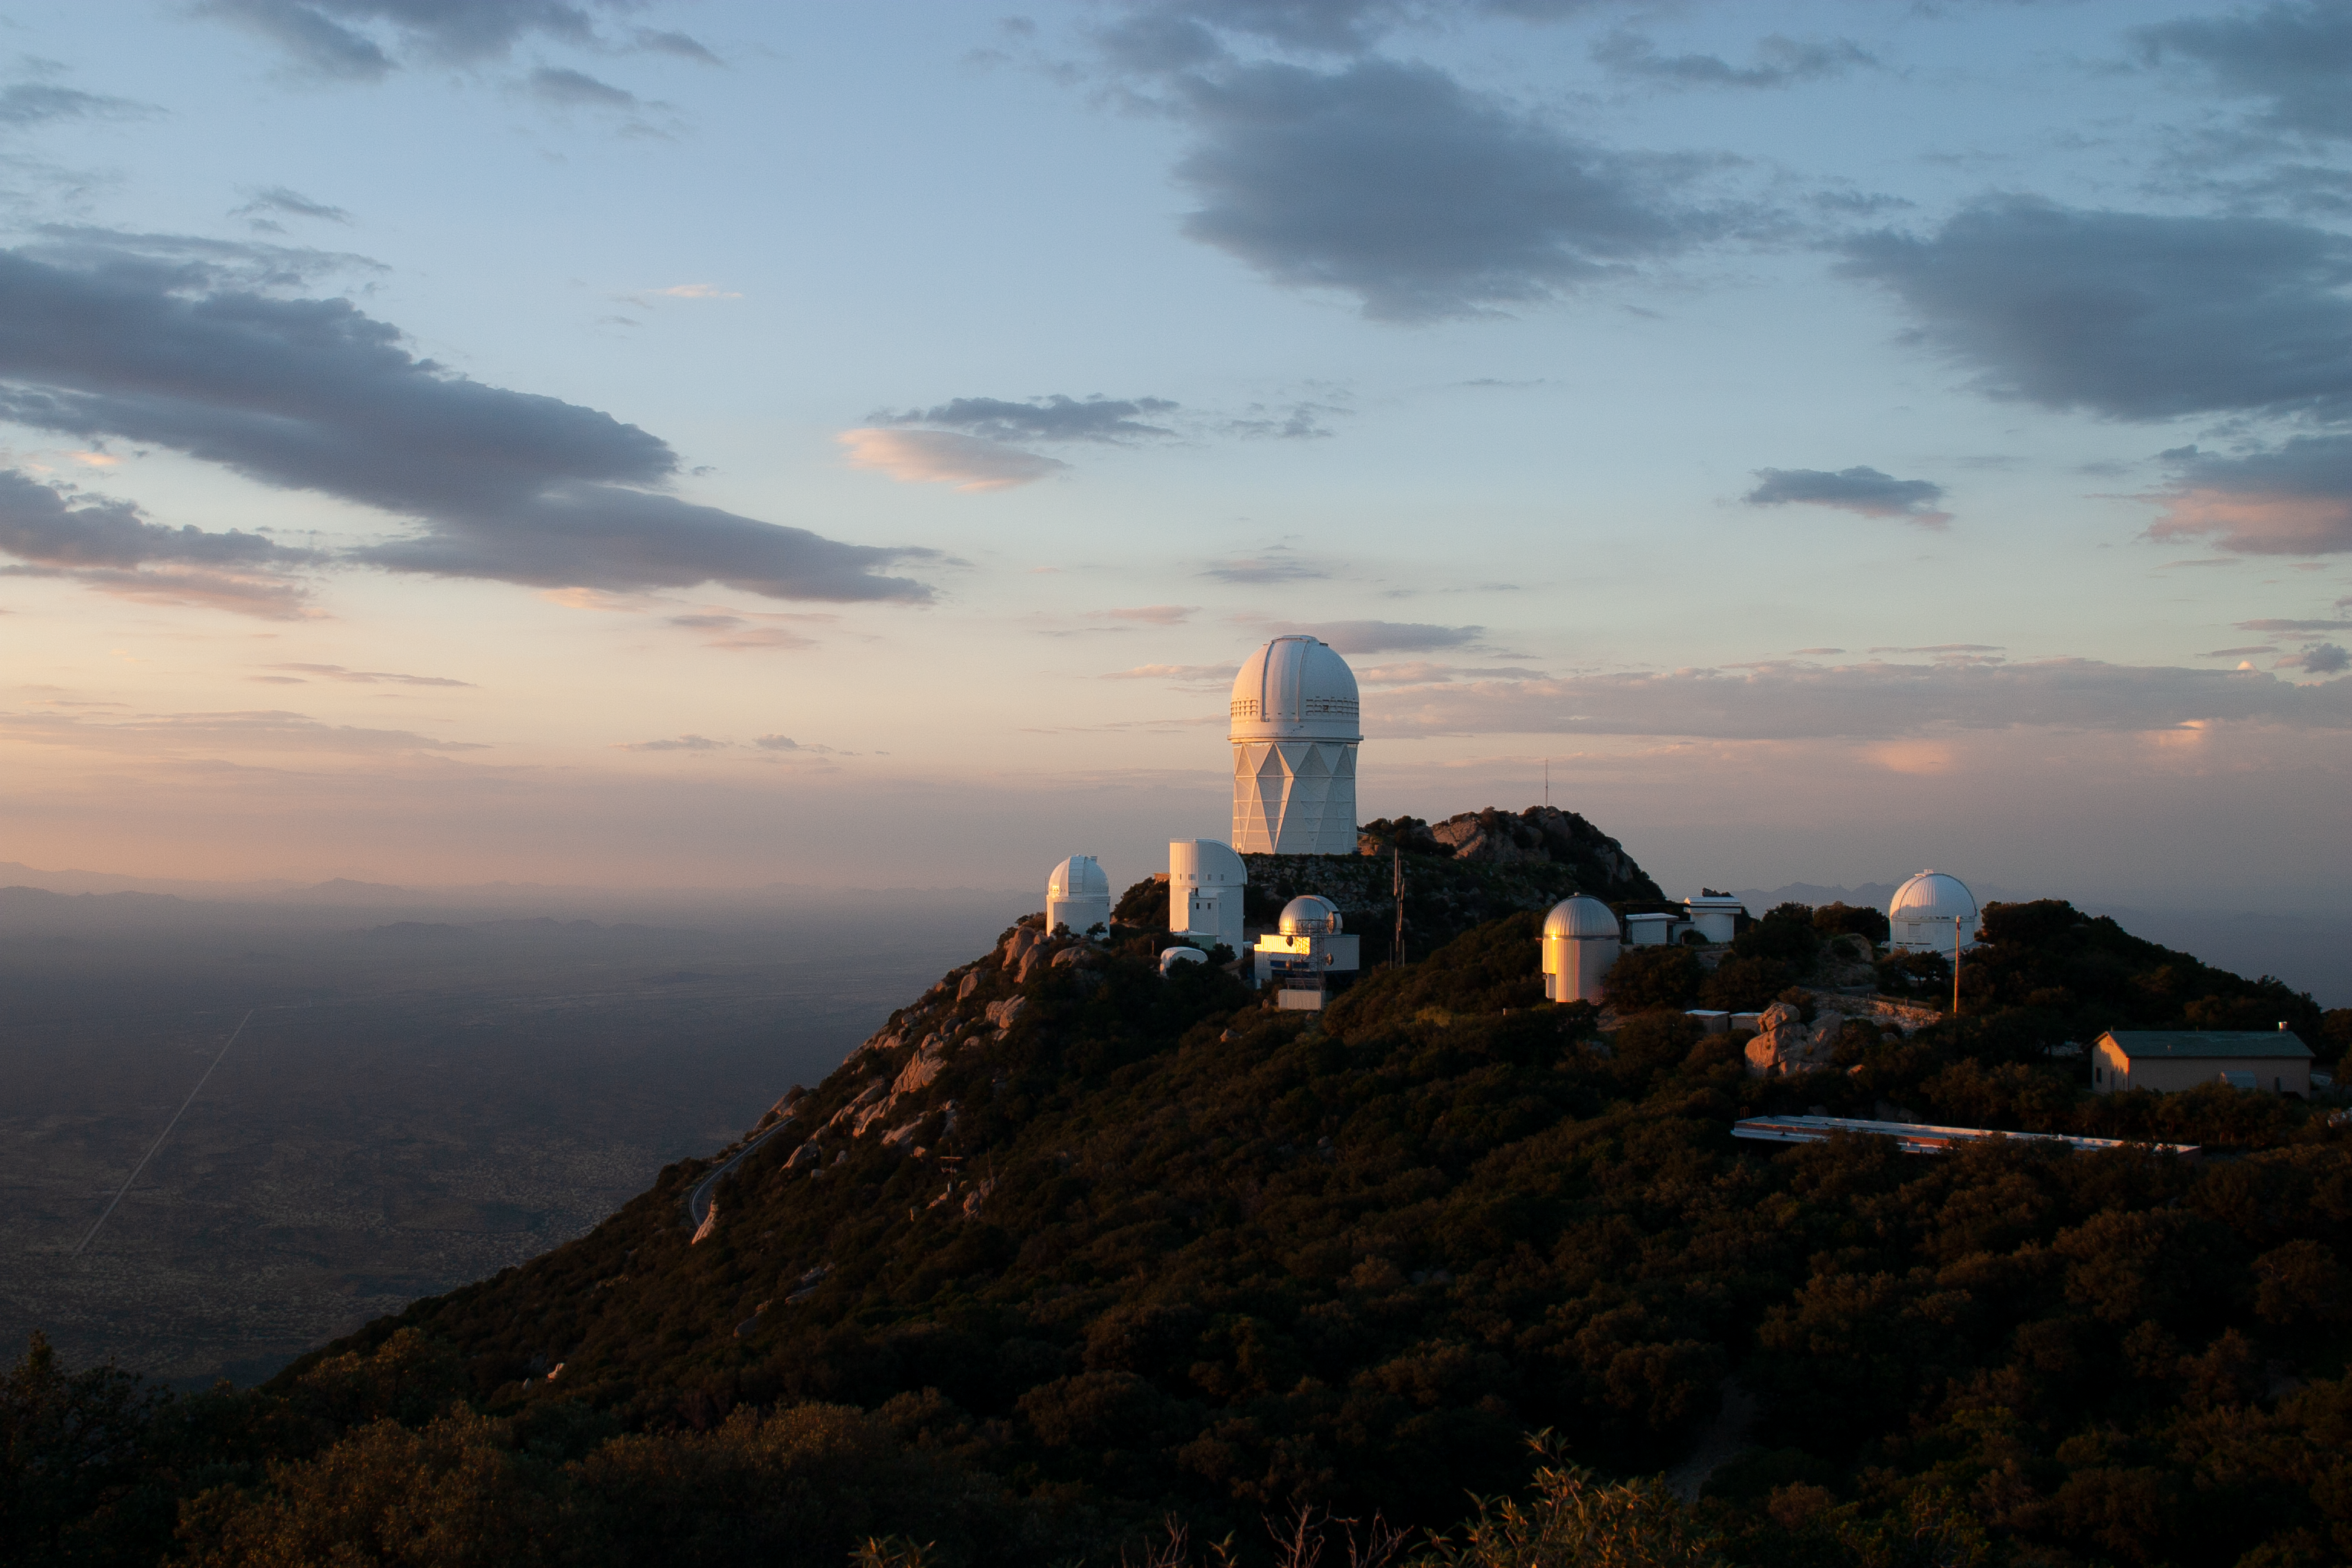

The Nicholas U. Mayall 4-meter Telescope aerial view

The Nicholas U. Mayall 4-meter Telescope aerial view at KPNO.

Credit: KPNO/NOIRLab/NSF/AURA/P. Marenfeld